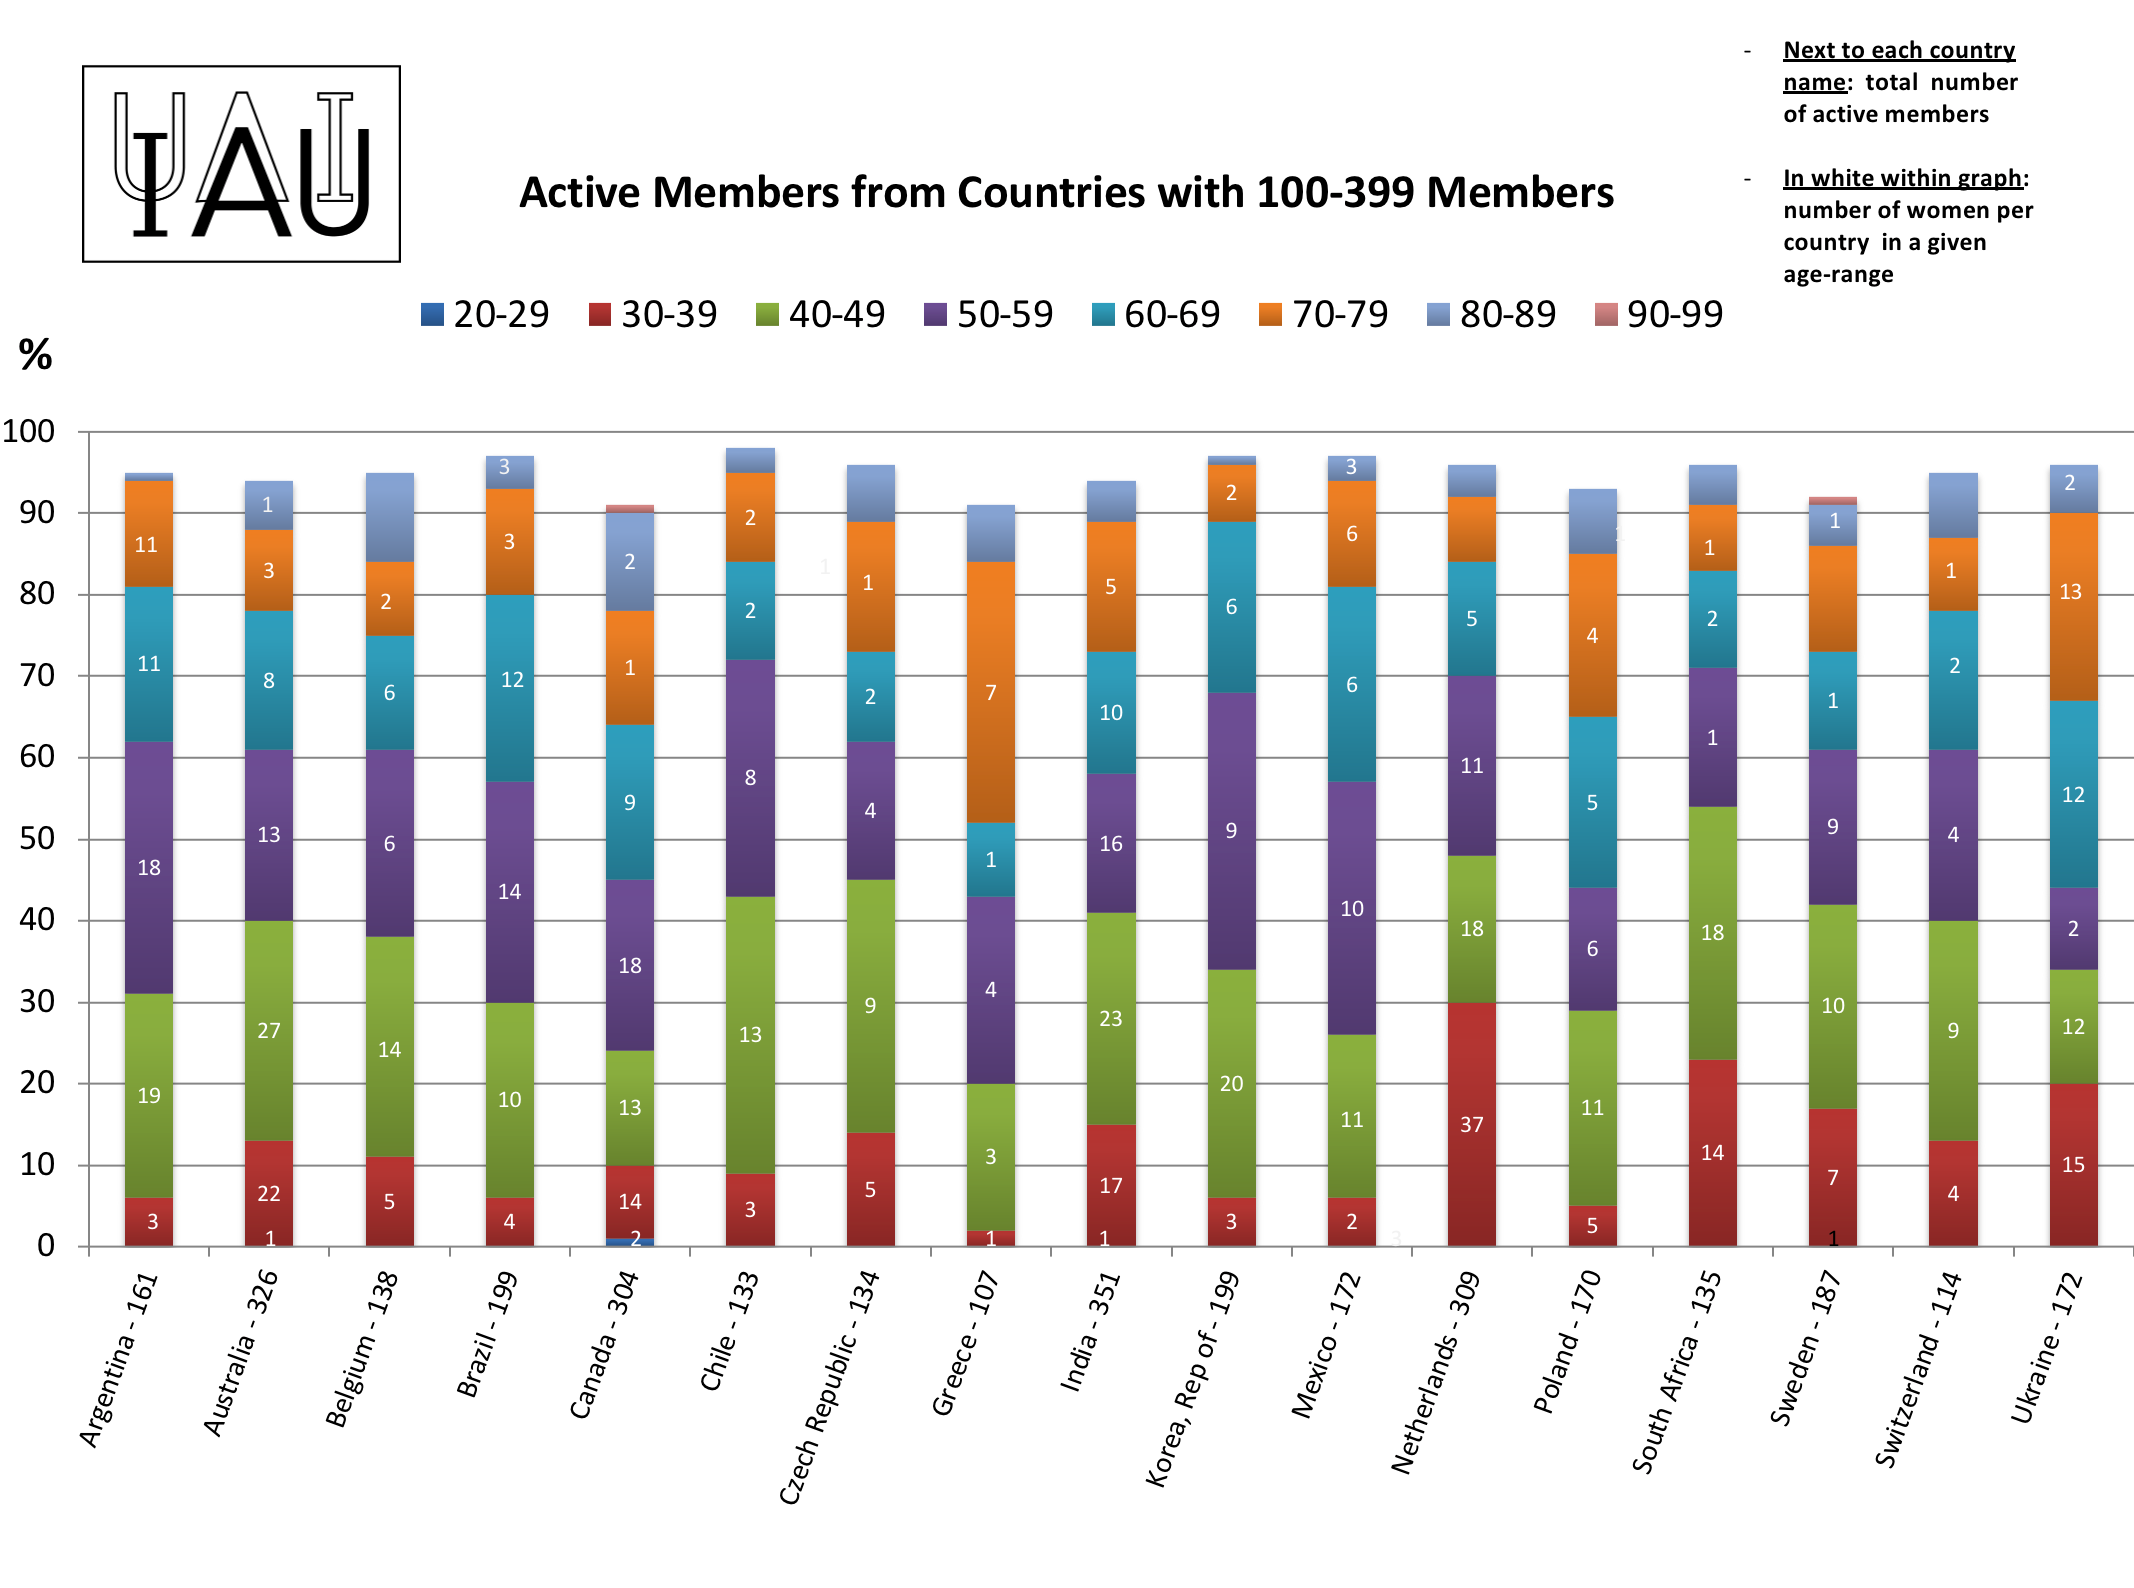

Active members from countries with 100 to 399 members.

IAU active members from countries with 100 to 399 members.

Credit: IAU